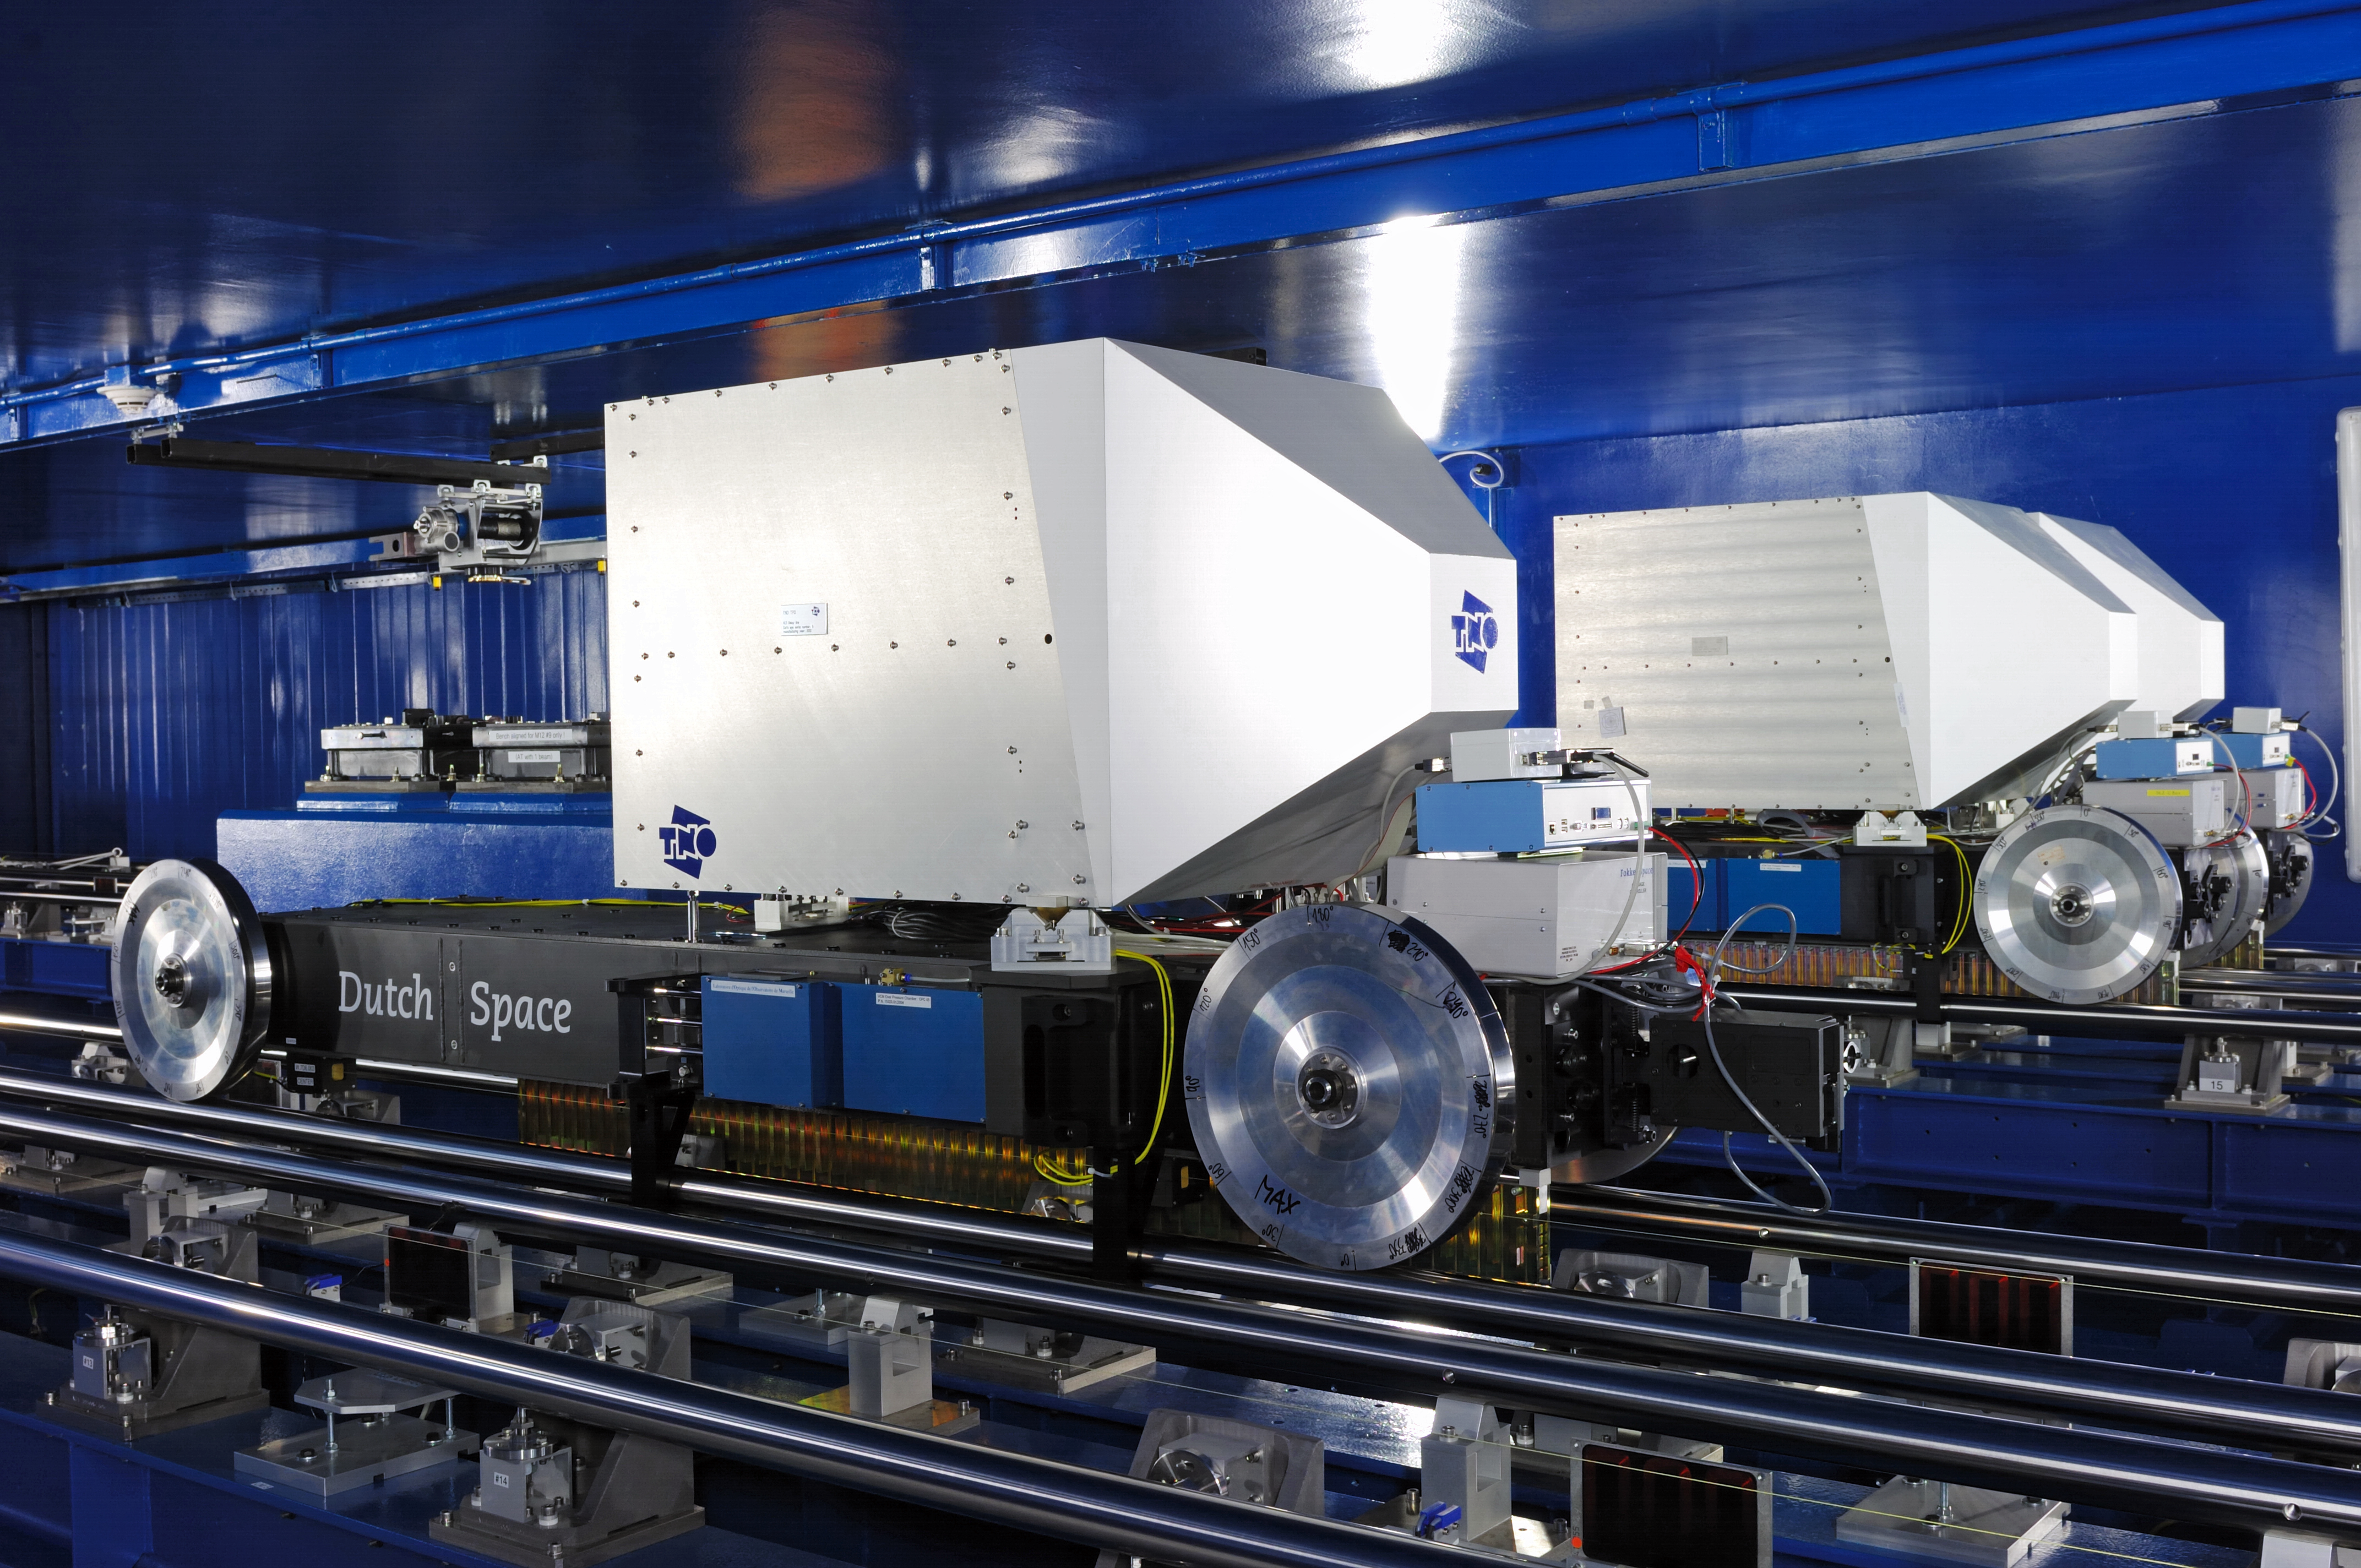

ESO VLTI delay lines

The ESO Very Large Telescope Interferometer (VLTI) Delay Lines in the tunnel at Cerro Paranal, Chile. The Delay Lines were designed and built in the Netherlands by Fokker Space (now Dutch Space) and TNO. The Delay Lines equalise the optical path length of the UT and AT telescopes in interferometer mode down to a few nanometers. Currently 6 Delay Lines have been installed.

Credit: ESO/F. Kamphues